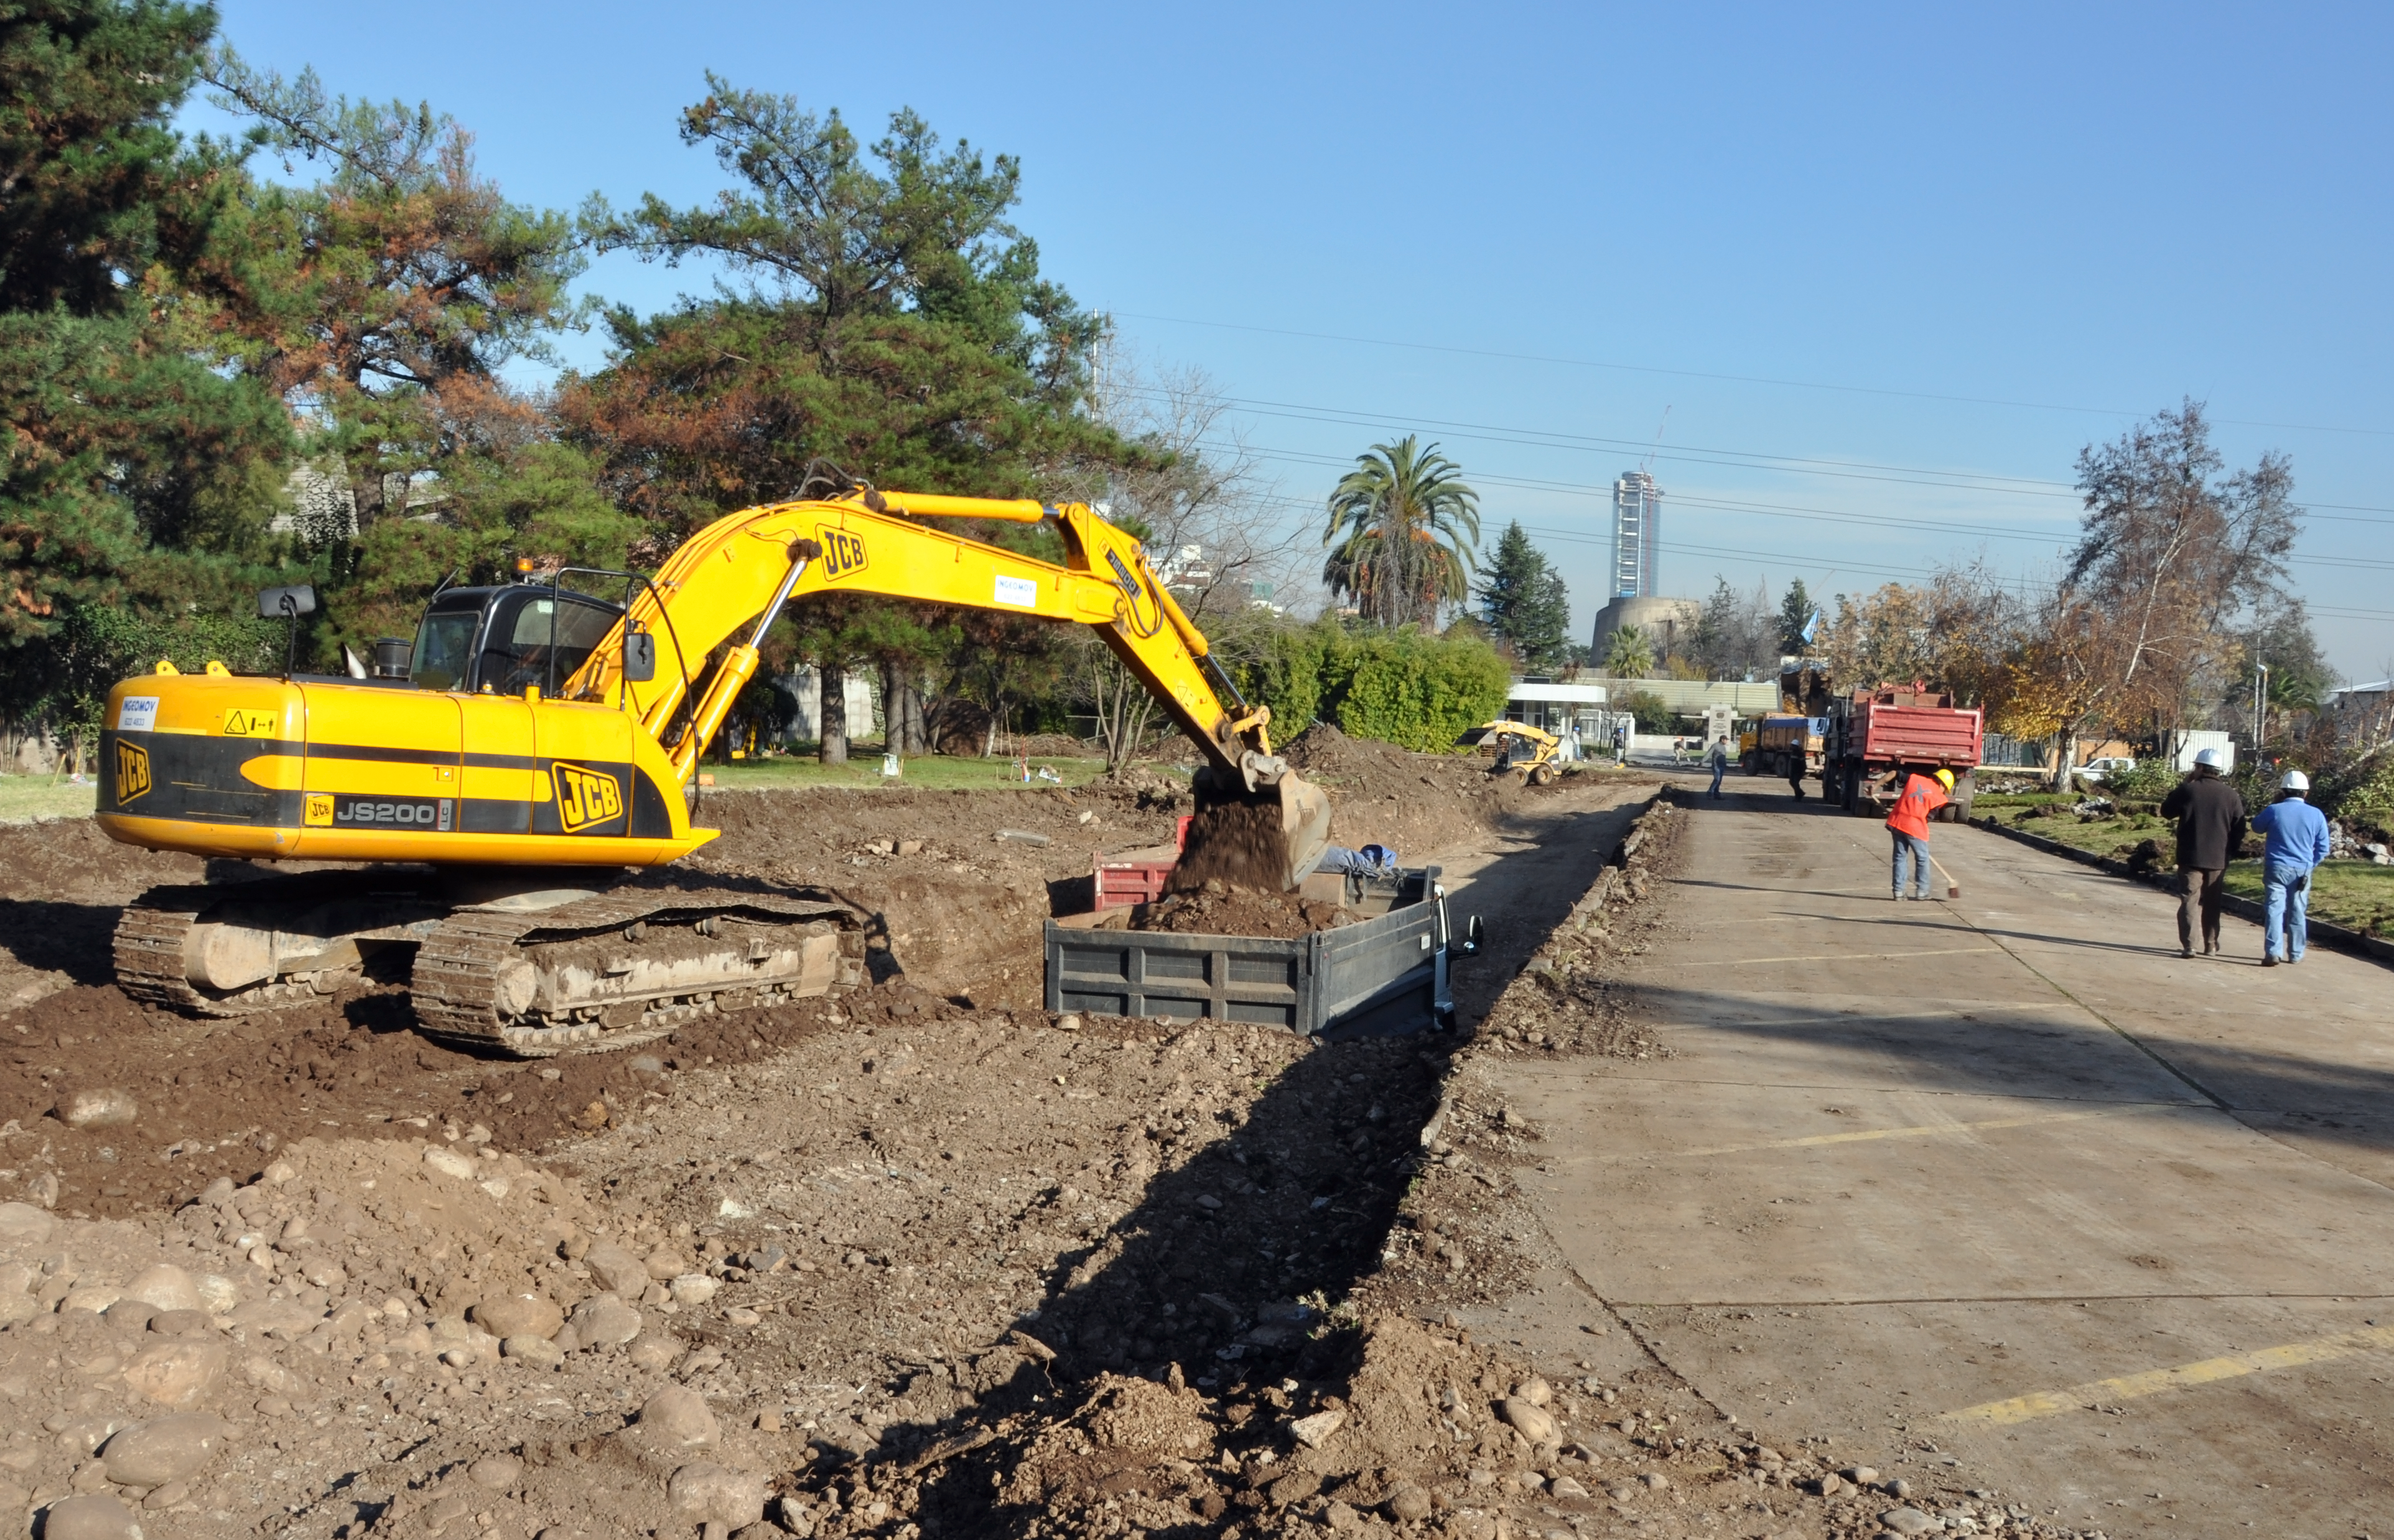

Start of construction of new ALMA Chile headquarters

Excavation work has just begun for construction of the Santiago Central Office (SCO) building of the Atacama Large Millimeter/submillimeter Array (ALMA) project.

The building, in the Vitacura district of the Chilean capital, will be adjacent to the Santiago offices of the European Southern Observatory (ESO), which is the European partner in the global ALMA project, and which is responsible for constructing the ALMA SCO.

The SCO building will have a size of almost 7,000 square metres over two storeys, with underground parking for 130 cars, which will allow some of the existing above-ground parking spaces to be moved underground and replaced with green areas. For the construction, eleven old trees were moved to a new location at ESO, in a meticulous operation led by experts.

ALMA, the largest astronomical project in existence, is a revolutionary astronomical telescope, comprising an array of 66 giant 12-metre and 7-metre diameter antennas observing at millimetre and submillimetre wavelengths. The facility is currently under construction on the 5000m high plateau of Chajnantor in the Chilean Andes. The construction of the ALMA Santiago Central Office is scheduled for completion in 2010. ALMA is a partnership of Europe, North America and East Asia in cooperation with the Republic of Chile.

Credit: ALMA (ESO/NAOJ/NRAO)